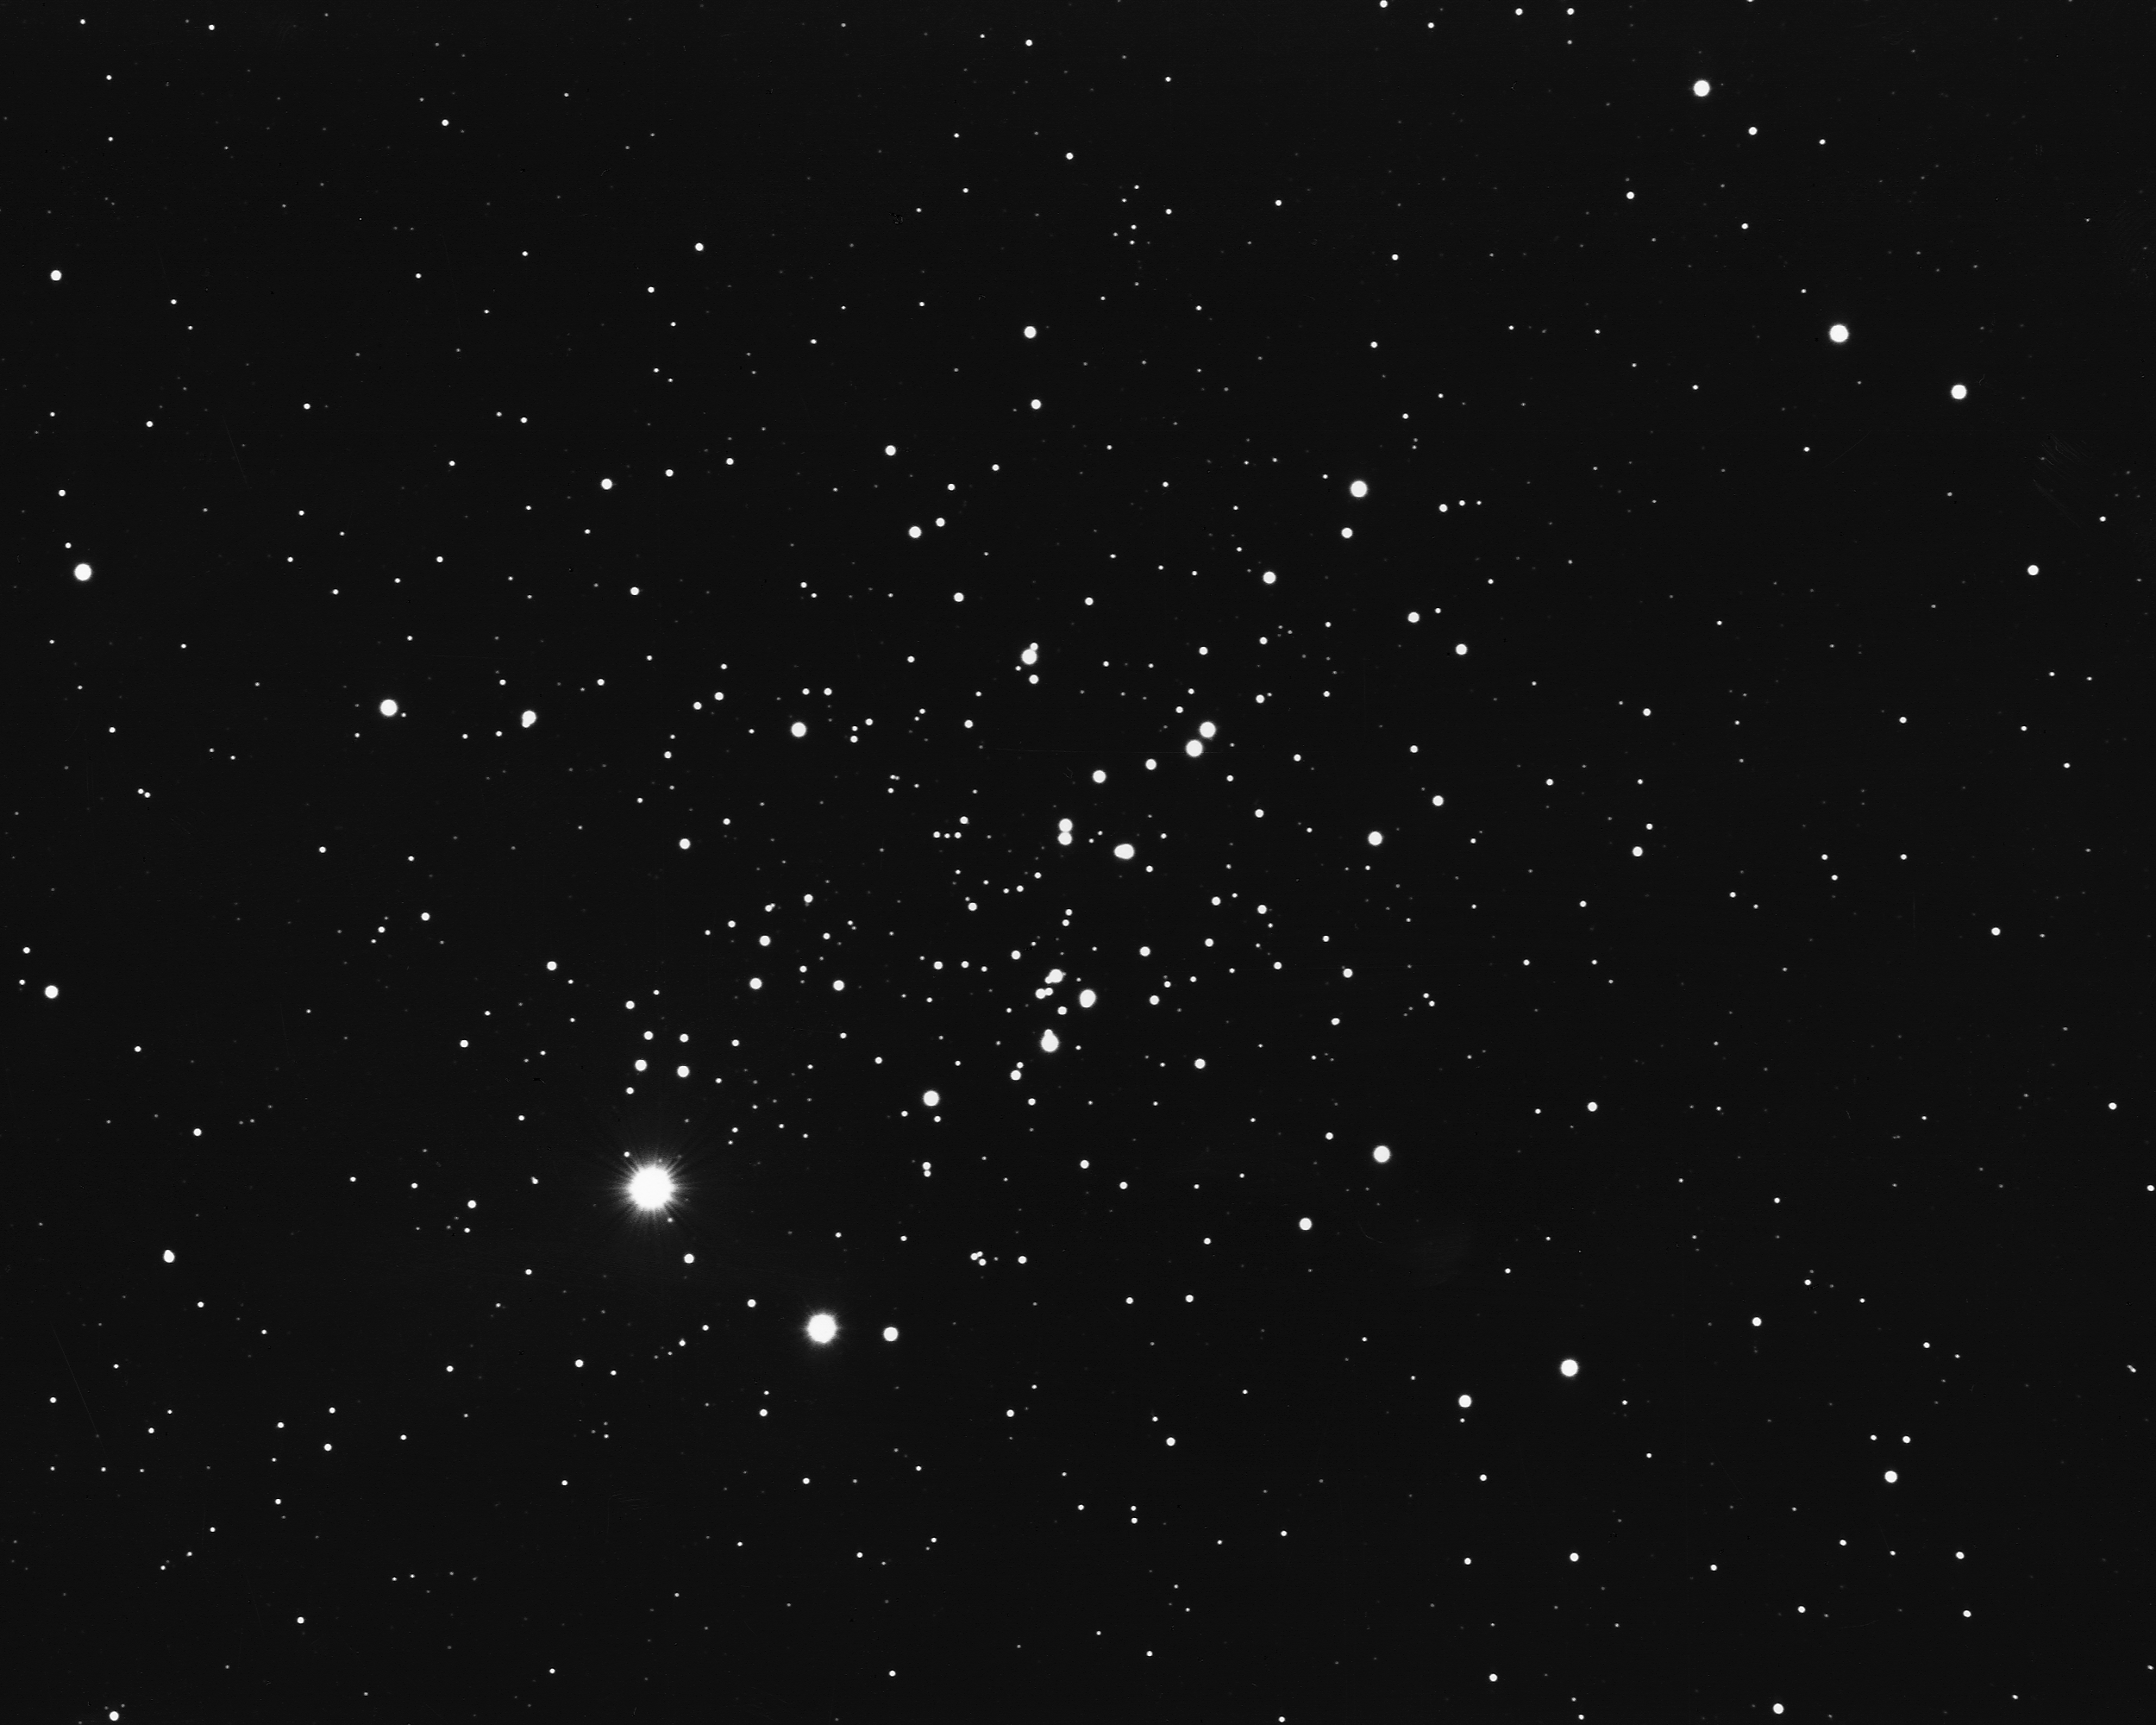

NGC 457 in Cassiopeia

An open star cluster in the constellation Cassiopeia, NGC457 is composed of relatively young stars (only about 10 million years old). It is located some 9300 light-years from Earth and is about 30 light-years across. KPNO 2.1-meter telescope, 1975.

Credit: NOIRLab/NSF/AURA